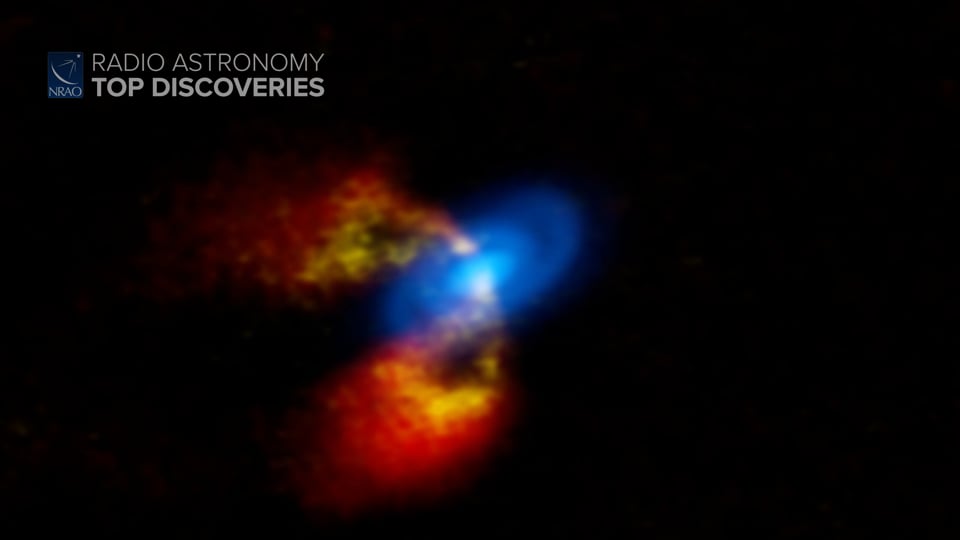

Massive Planet Formation

Astronomers have used the Atacama Large Millimeter/submillimeter Array to study how planets form around young stars. It turns out that large planets form thanks to a bit of chaos. Writing and narration provided by Phil Plait @SYFY Discover more about planets can form from the original press release: https://public.nrao.edu/news/chaotic-young-star-reveals-planet-formation/ Video created 01/19/2022

Credit: NRAO/AUI/NSF